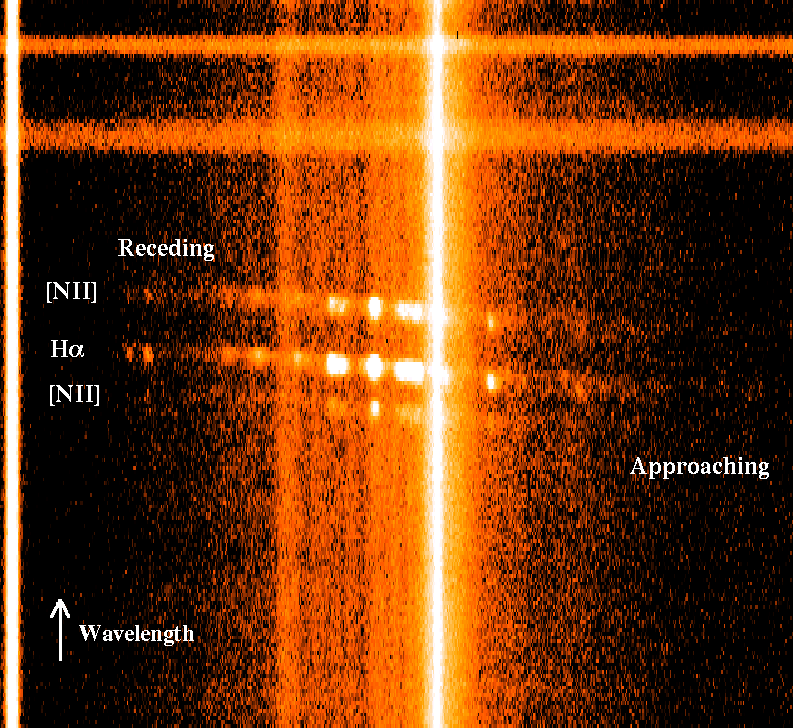

Looking Sharp: Images from New Gemini Spectrograph Rival View from Space

A longslit spectrum of HCG87a (box/peanut galaxy). The slit was placed along the major axis (long dimension) of the galaxy and the light was dispersed with a 400 line/mm diffraction grating to detect three emission lines from gas in the galaxy. Halpha is the brightest line emitted by Hydrogen gas at 6563A. The [NII] lines are emitted by ionized nitrogen gas. Doppler shift due to movement of the gas causes the observed wavelengths of the lines to shift with position along the slit. The gas to the rights of the galaxy's center is moving away from us at 350 km/sec with respect to the center of the galaxy while gas to the left is moving towards us. This shows that the galaxy is rotating. The bright vertical spectrum along the right edge is from a nearby star. The horizontal lines along the top of the image are emission lines from gas in the earth's atmosphere.

Credit: Gemini Observatory